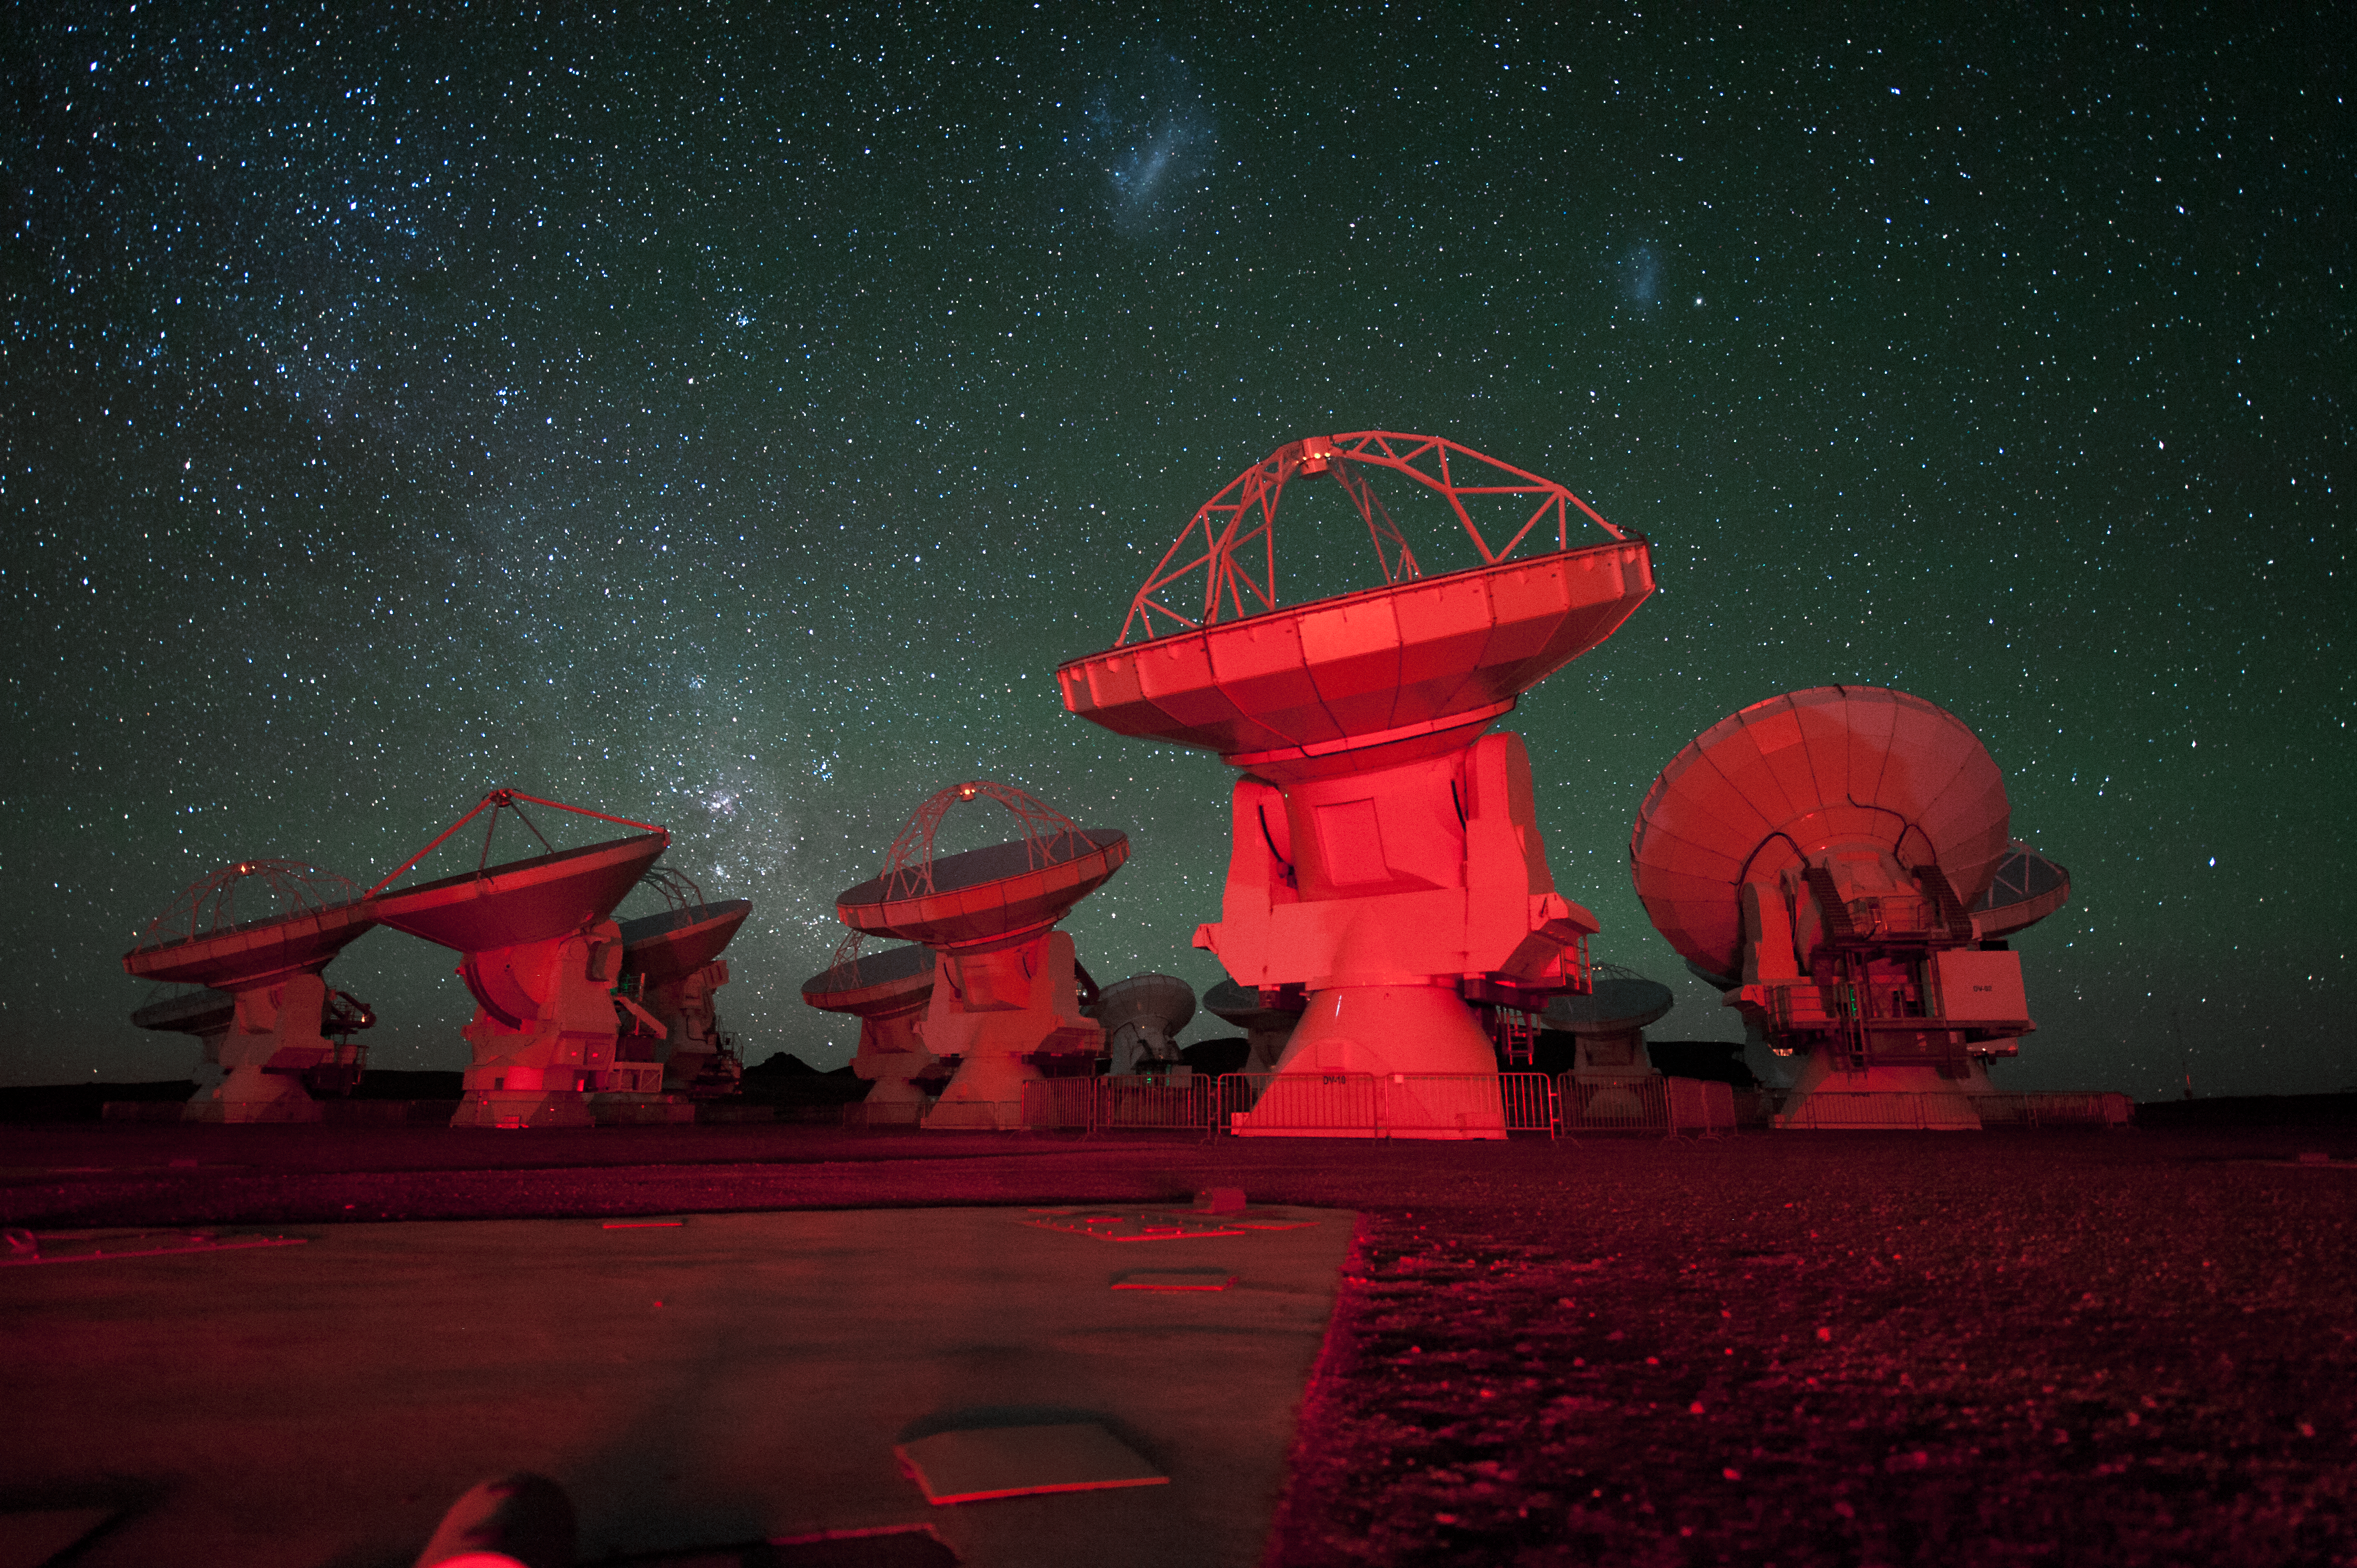

Red alert

ALMA antennae bathed in red light. in the background there is the southern Milky Way on the left and the Magellanic Clouds at the top.

Credit: ESO/C. Malin